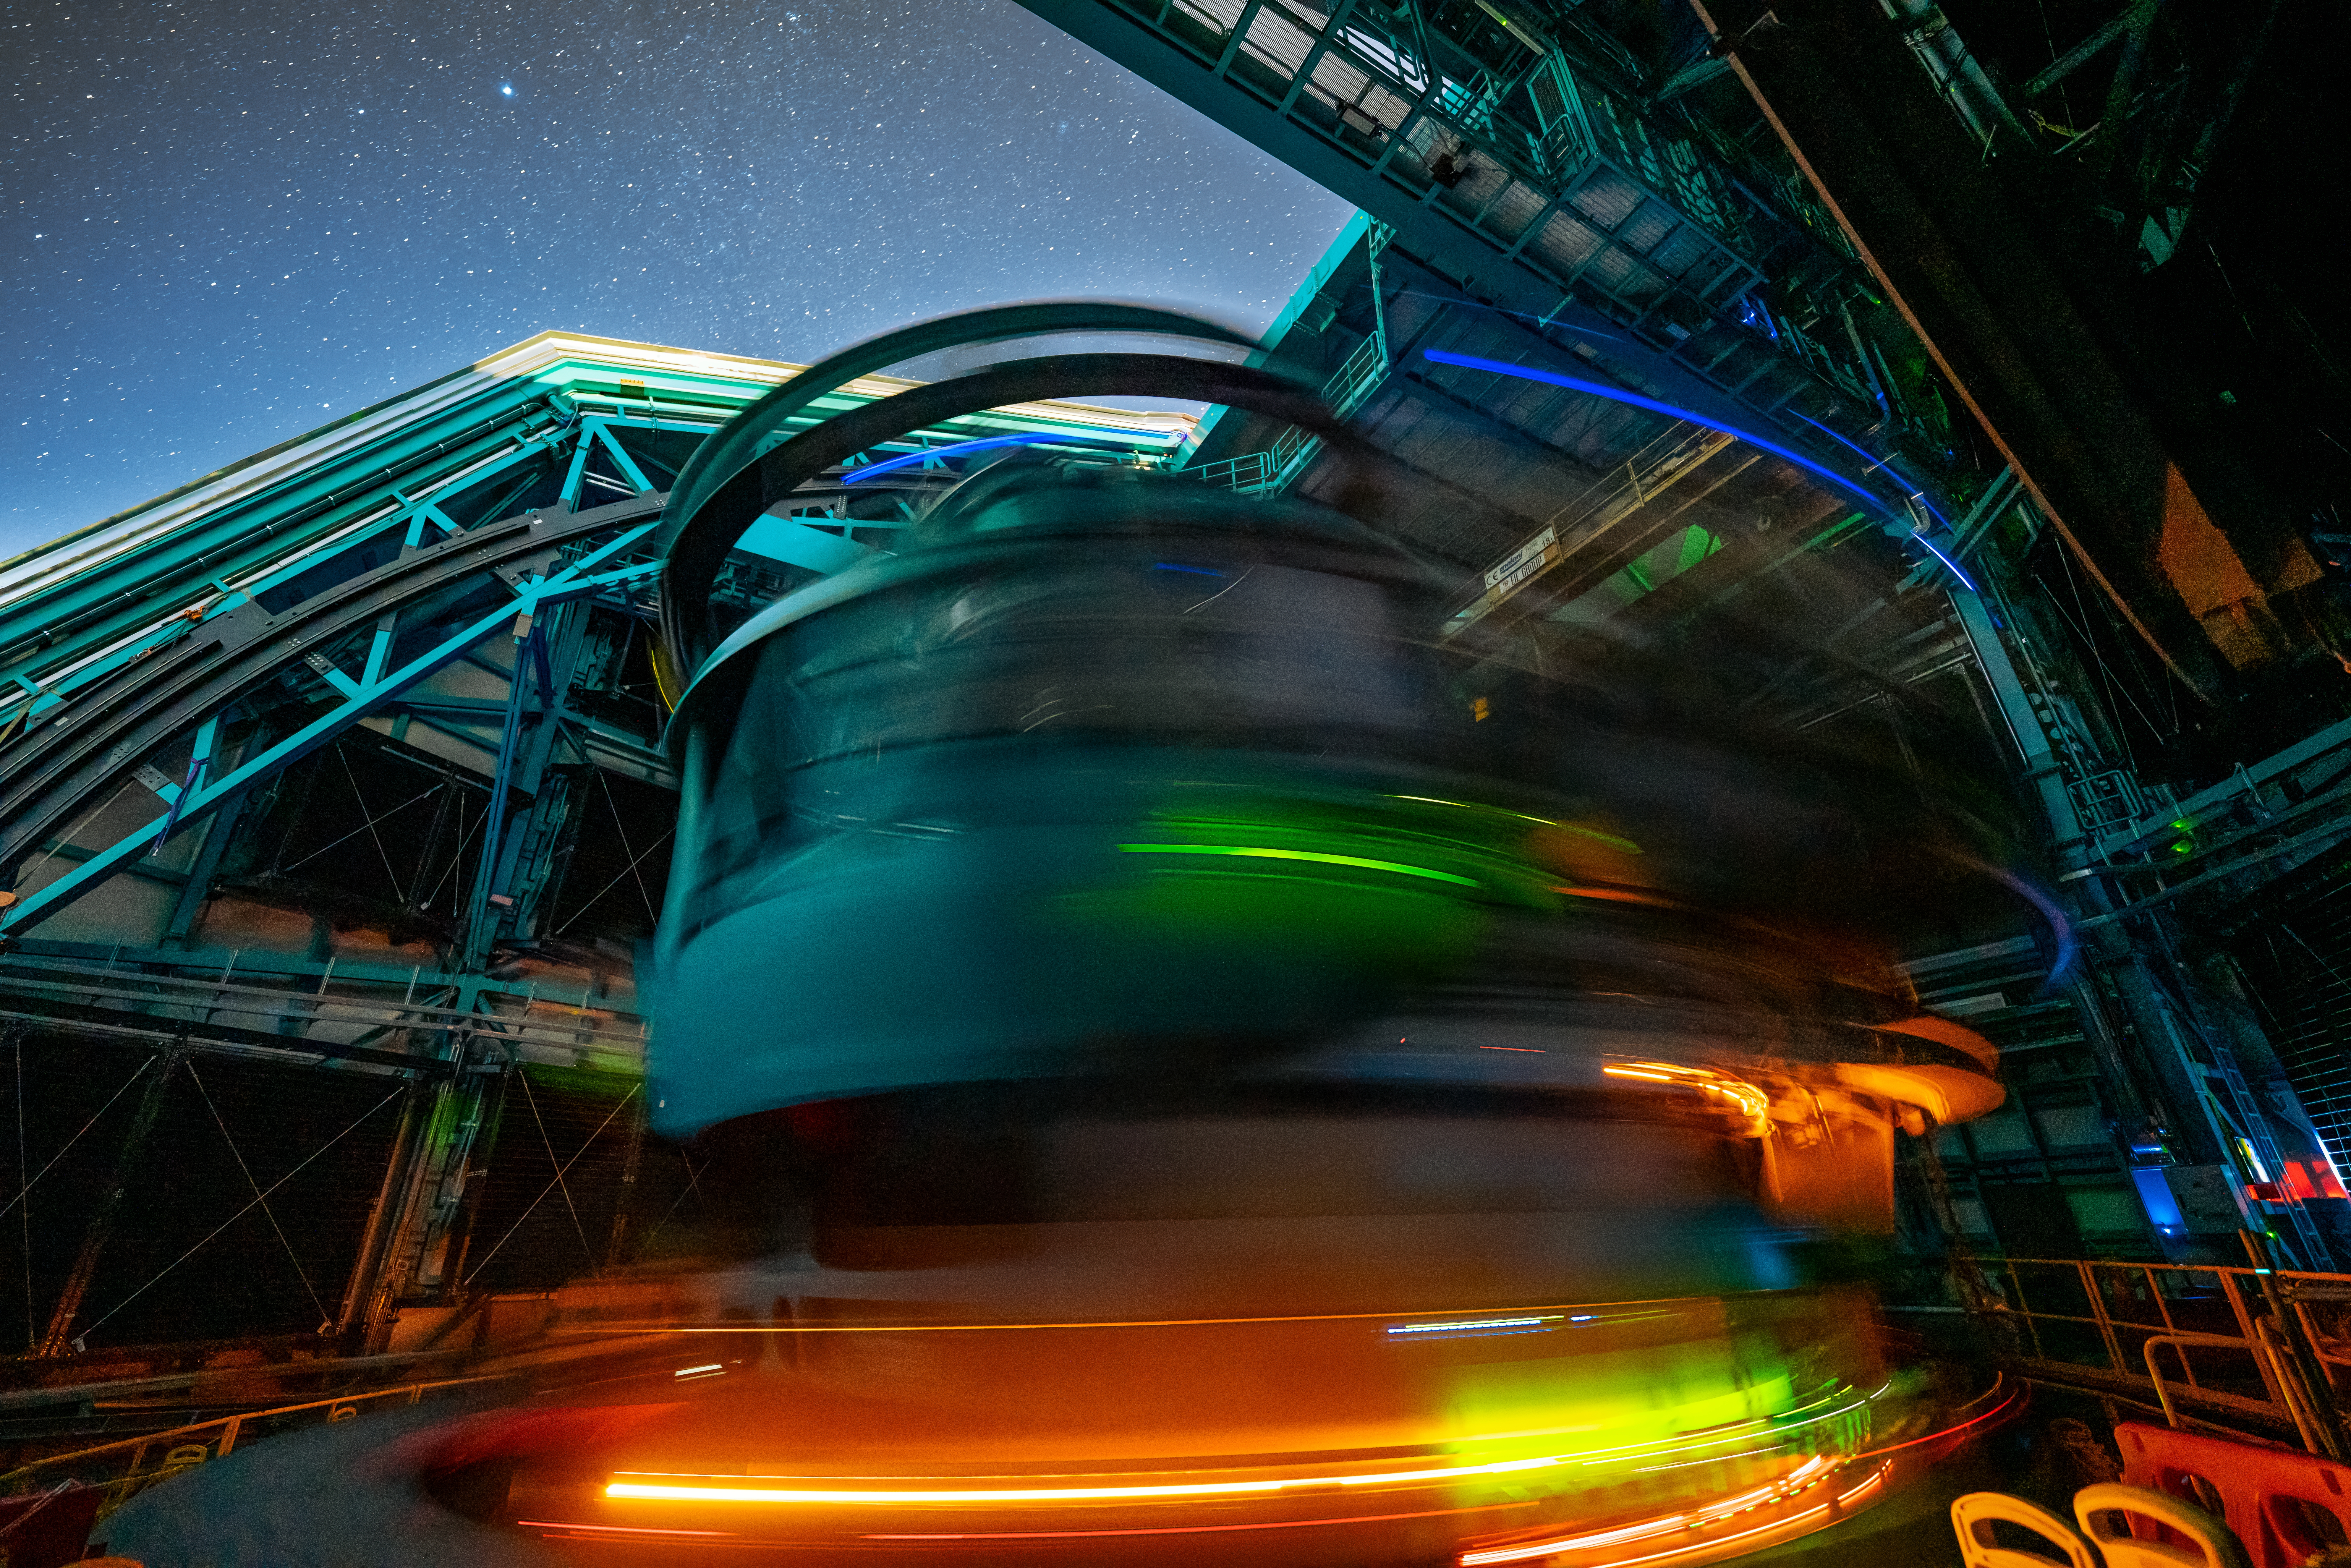

Rubin During First Look Observations

The Rubin team took the first on-sky engineering data with the LSST Camera on 15 April 2025, shortly after darkness fell on Cerro Pachón.

Credit: RubinObs/NSF/DOE/NOIRLab/SLAC/AURA/H. Stockebrand